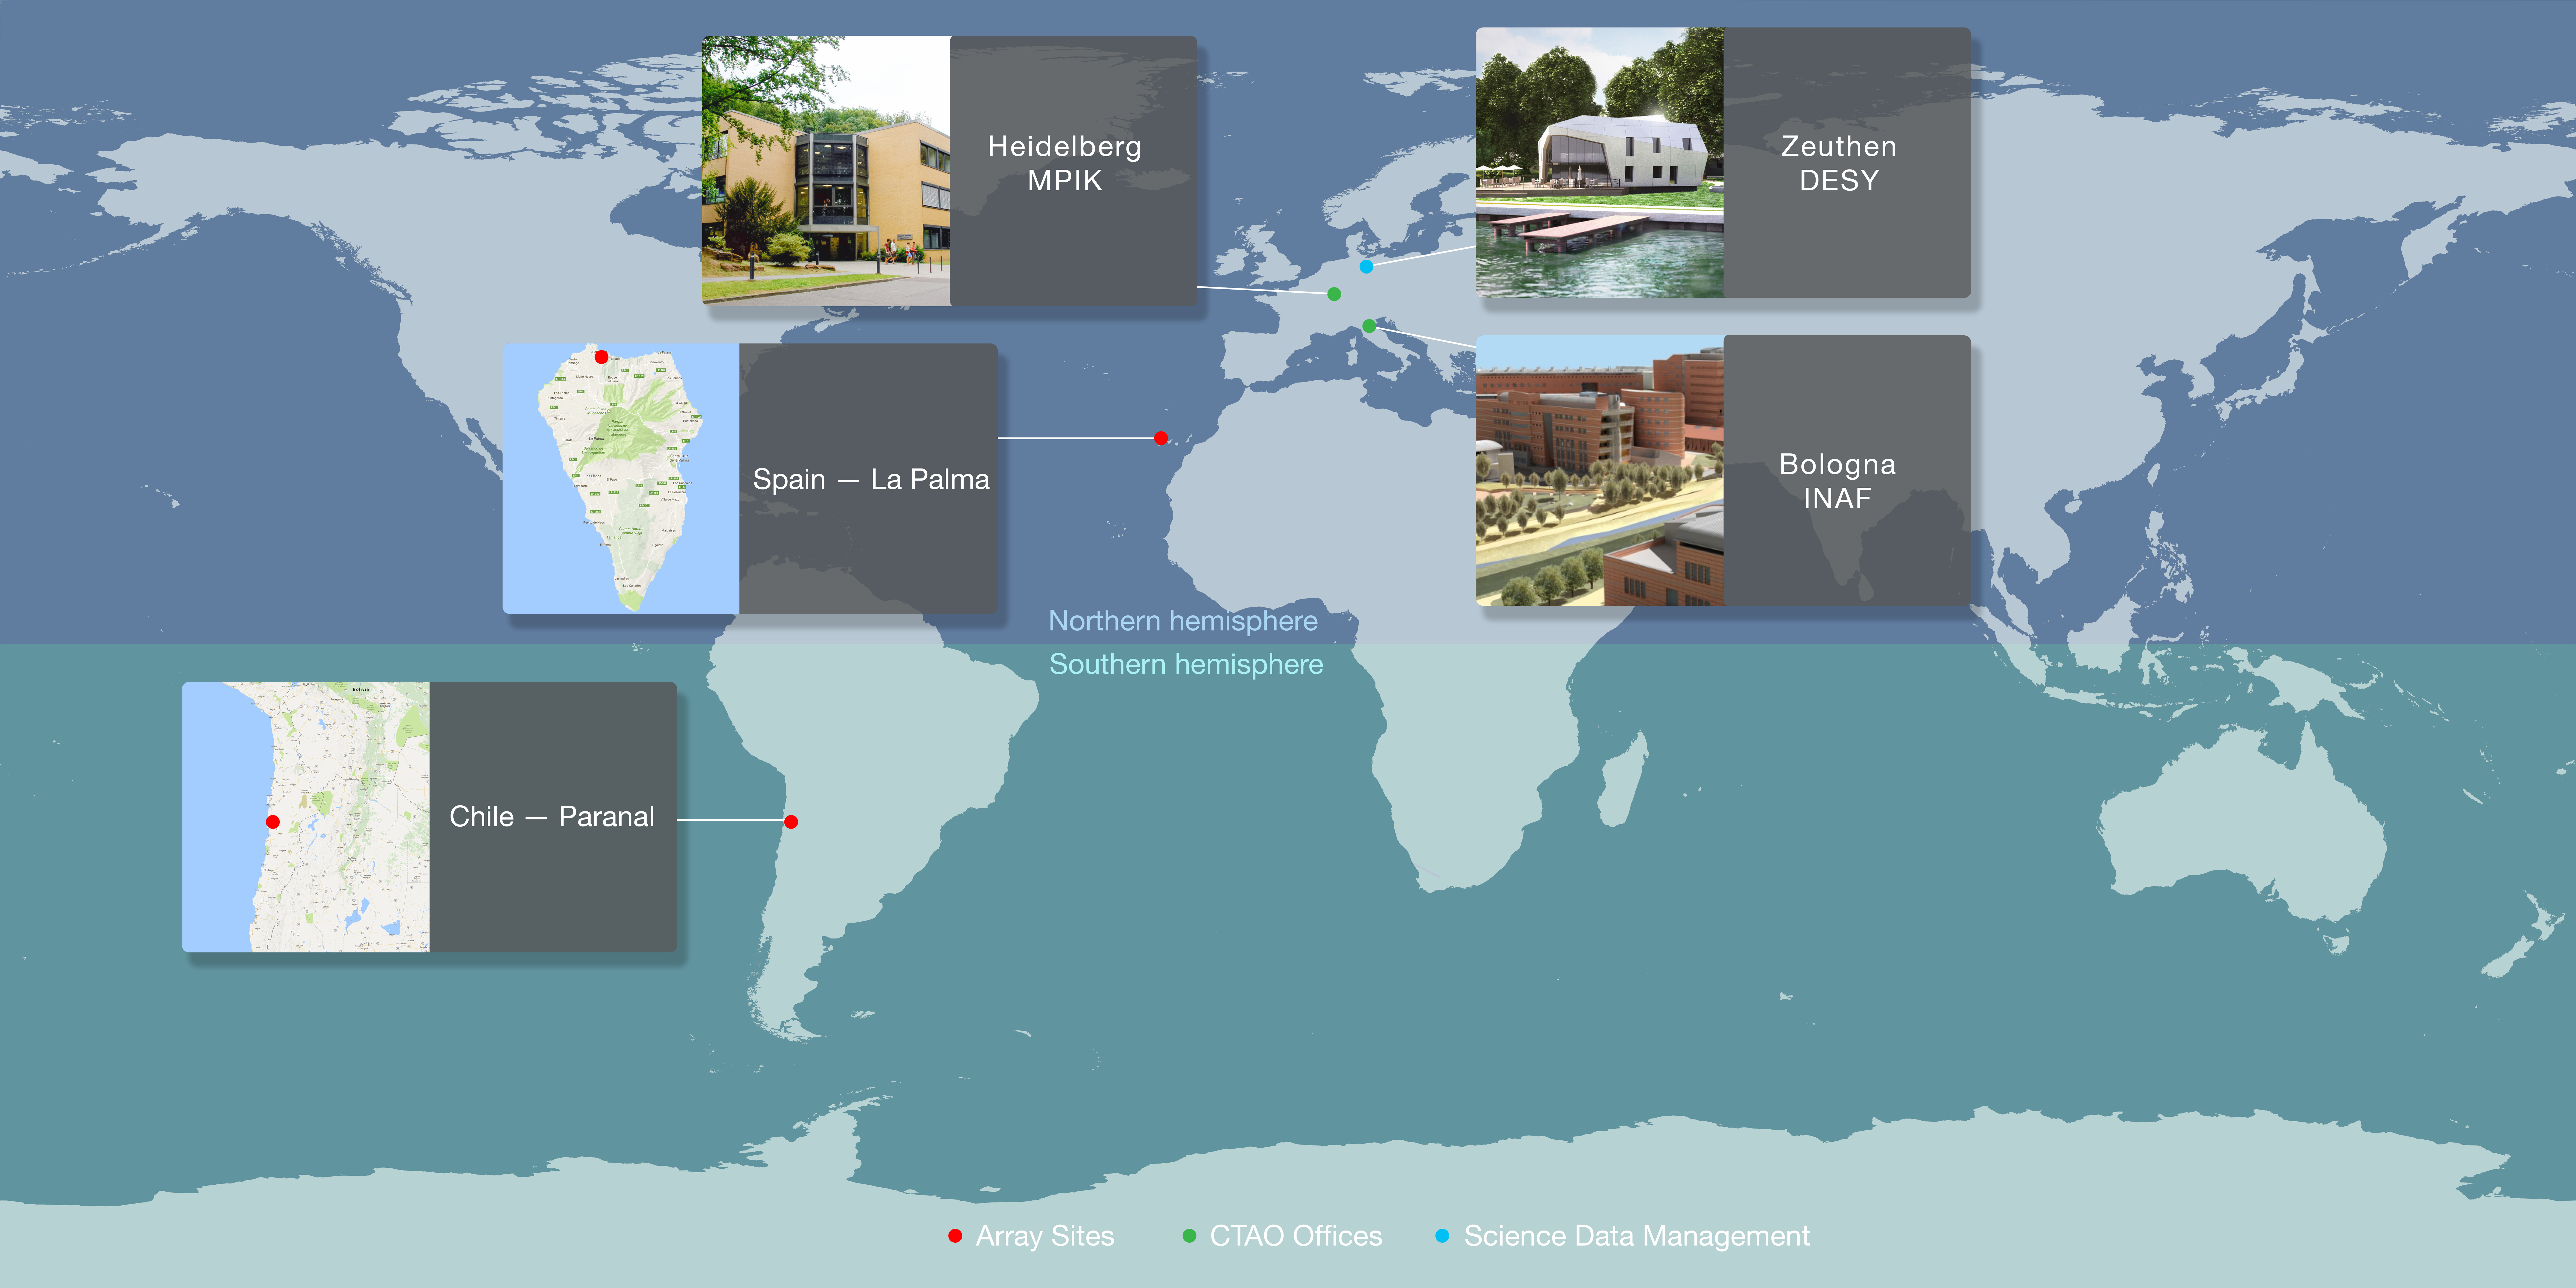

CTA sites map

This map displays the sites of the Cherenkov Telescope Array, spread out across the globe. The northern site of the array is located on the island of La Palma in the Canary Islands, and southern site is at ESO's Paranal Observatory in Chile. The site decisions were made after years of careful consideration of extensive studies of the environmental conditions, simulations of the science performance and assessments of construction and operation costs. In addition, Bologna is the host site of the CTA Headquarters and the Science Data Management Centre (SDMC) is located in Zeuthen.

Credit: ESO/CTAO